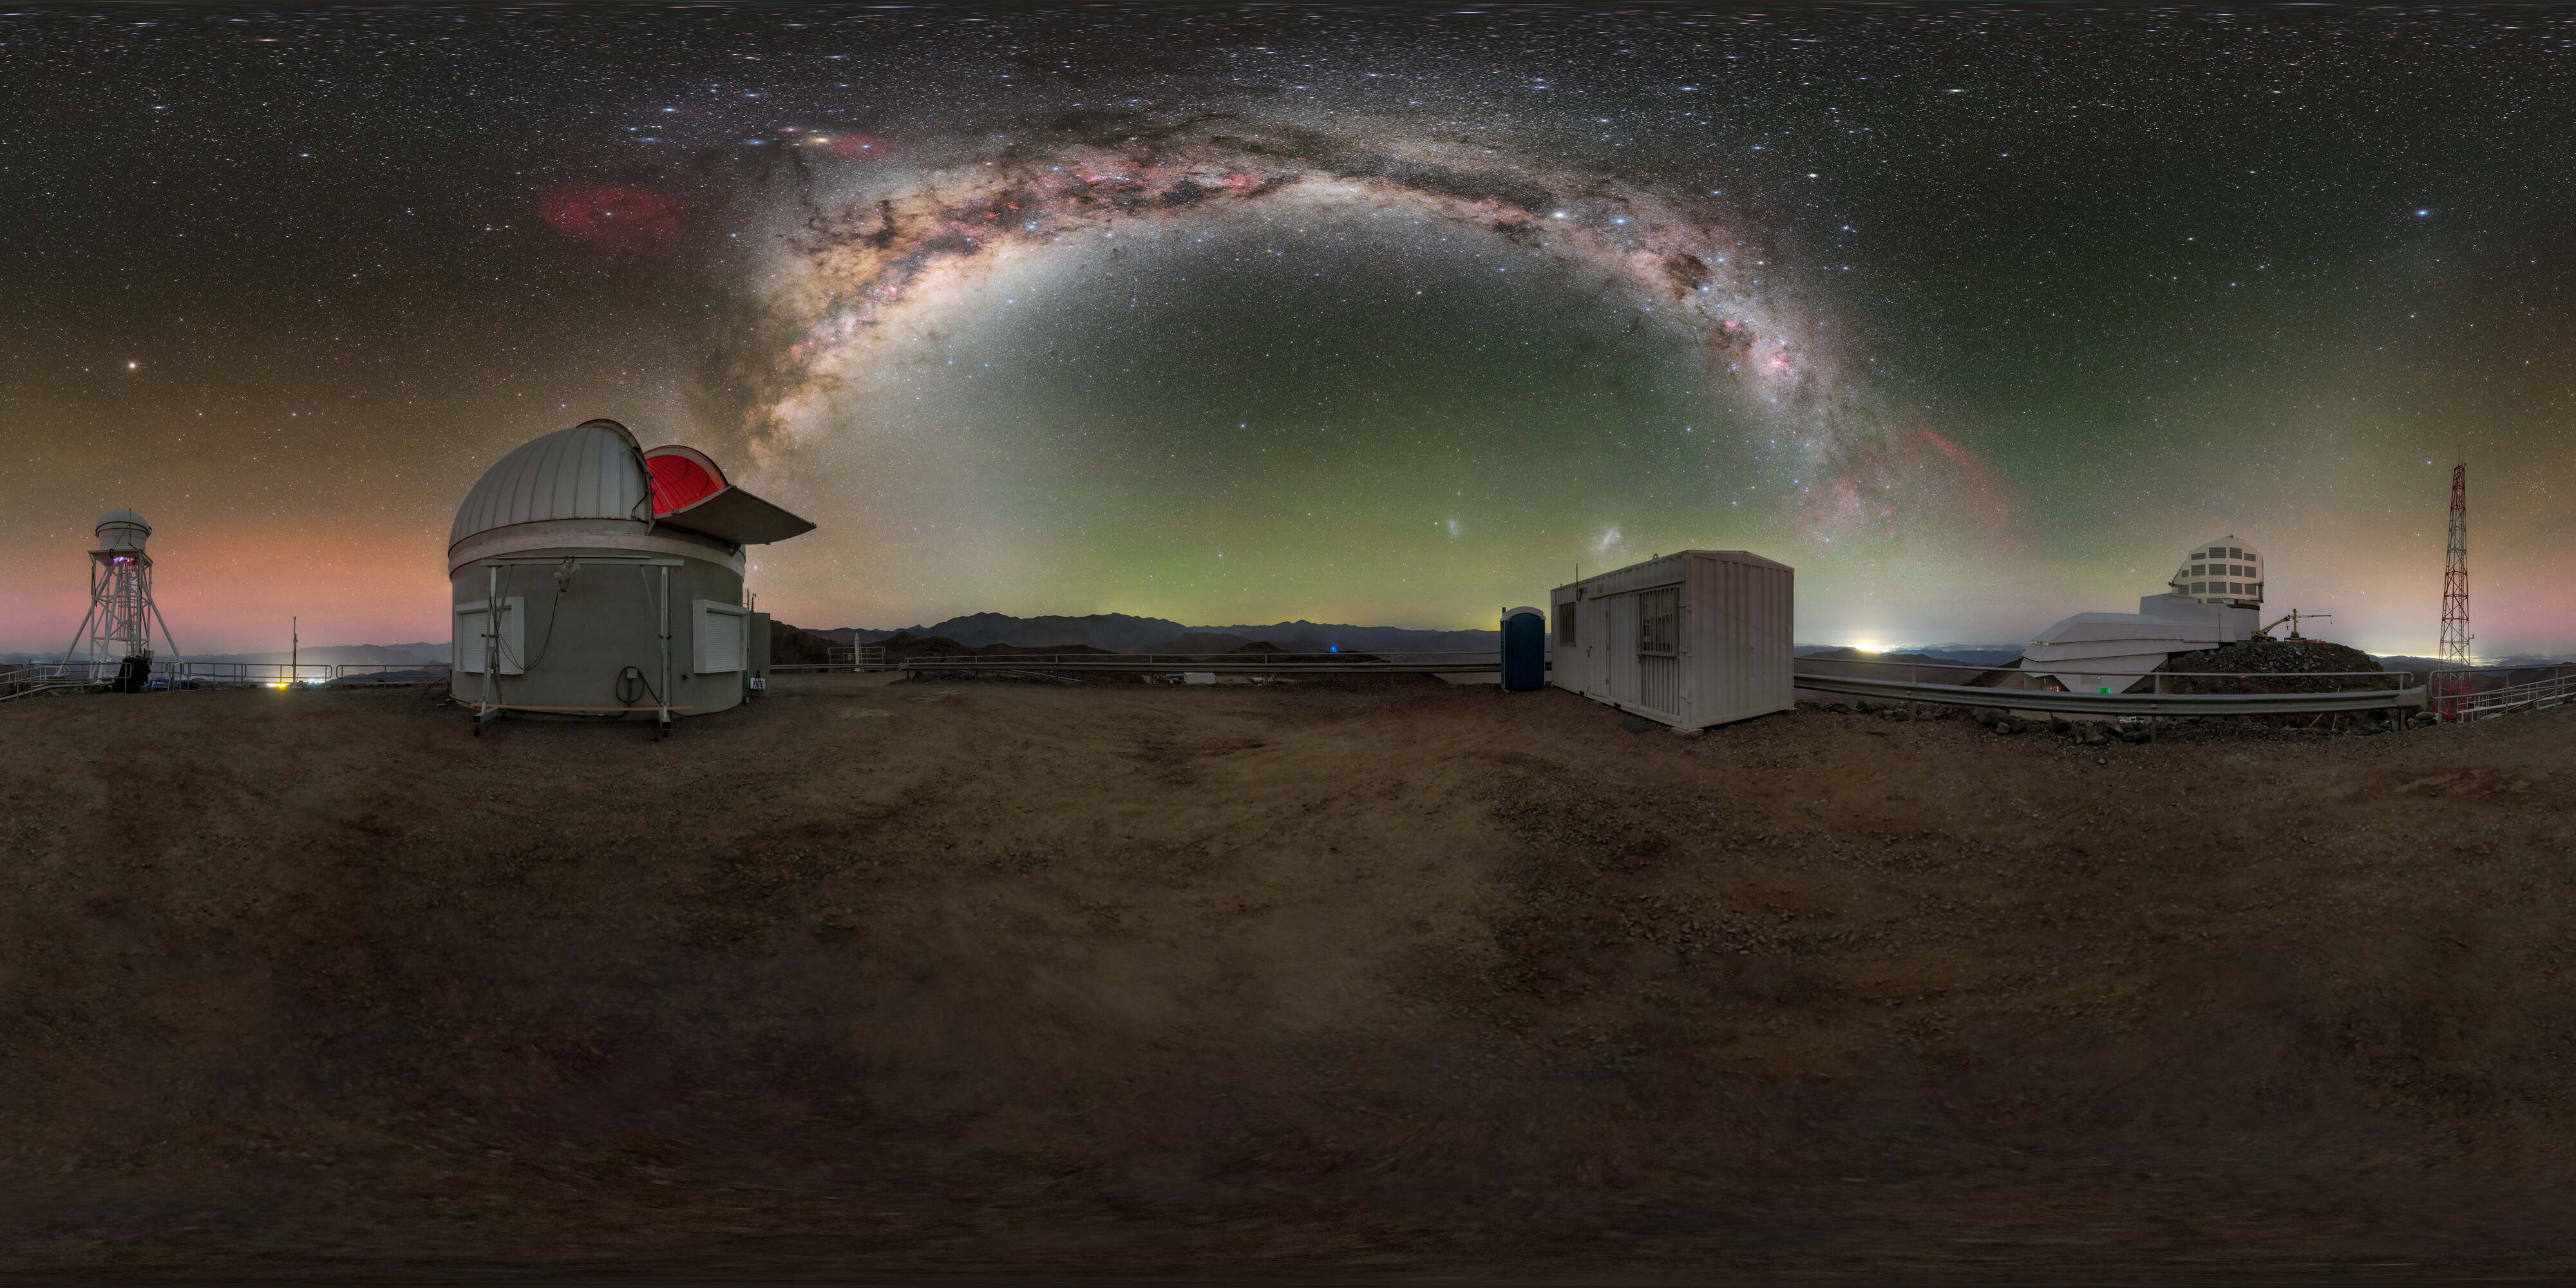

Milky Way Above Cerro Pachón 360 Panorama

A breathtaking 360 panorama view of the Chilean night sky as the Milky Way streaks above the Vera C. Rubin Observatory and Rubin Auxiliary Telescope on Cerro Pachón.

A fulldome version of this image can be viewed here.

Credit: RubinObs/NOIRLab/SLAC/NSF/DOE/AURA/P. Horálek